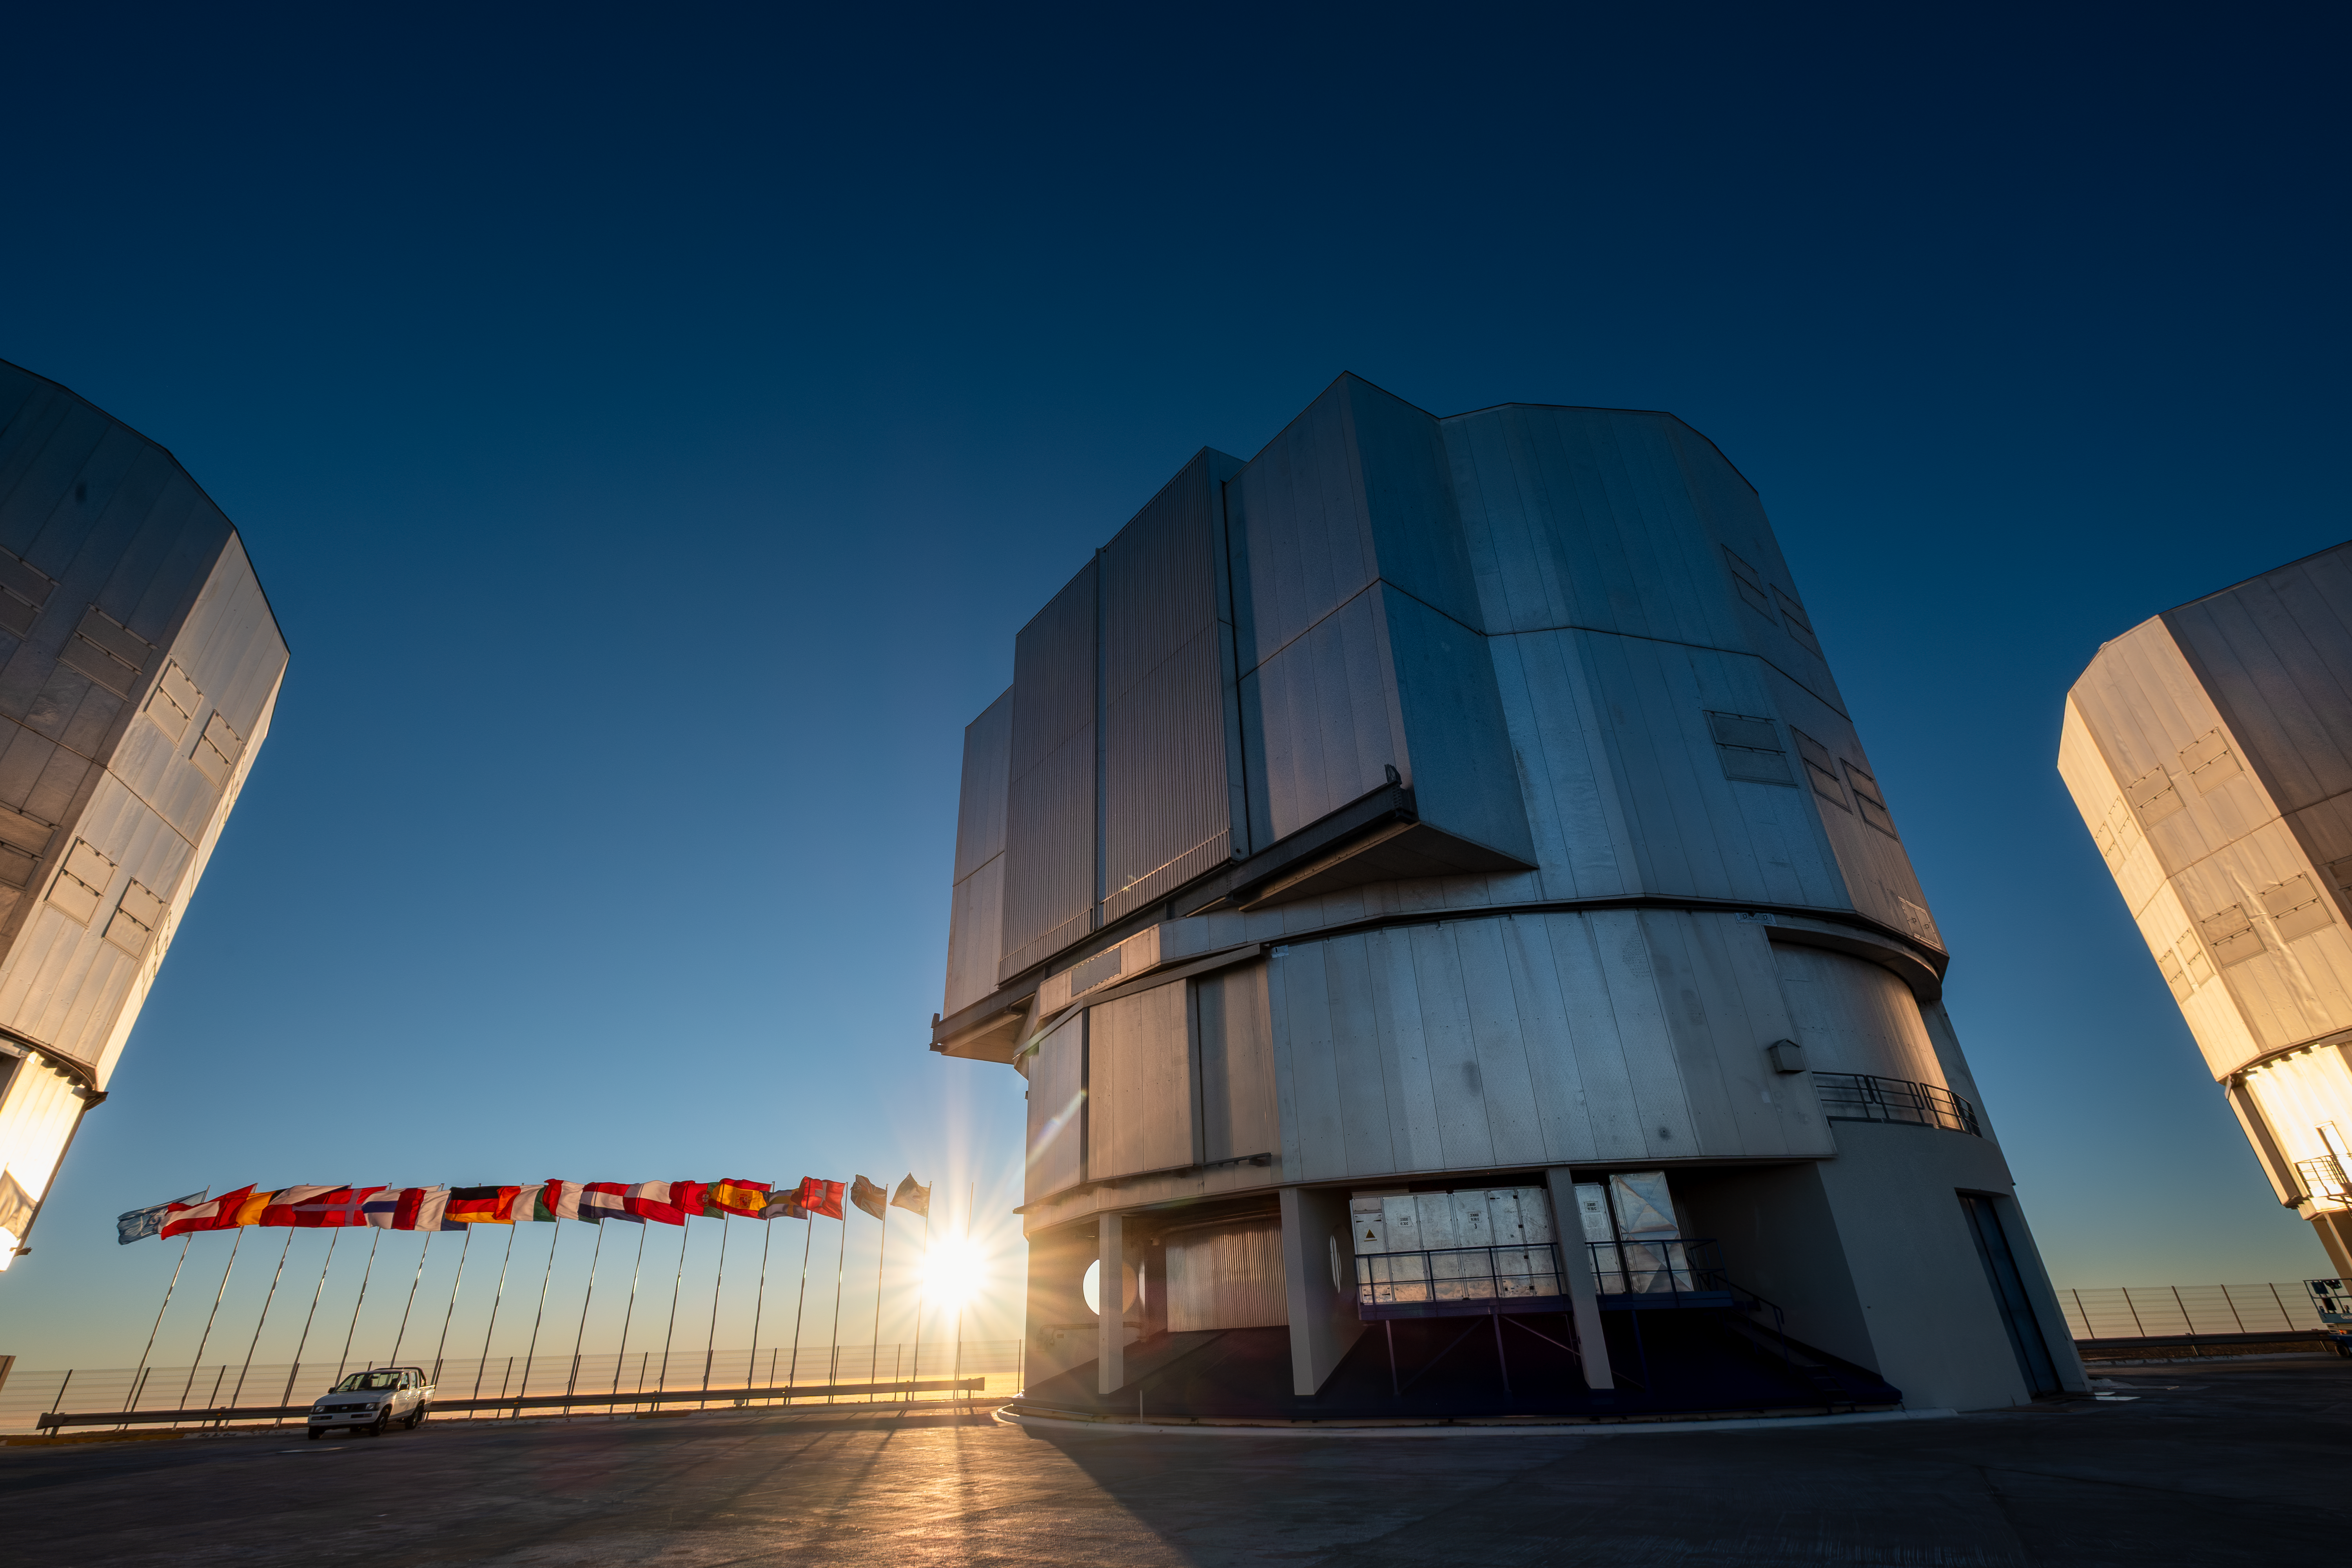

Sunset at Paranal

The setting Sun peeks out between flagposts and Unit Telescope 2 of ESO’s Very Large Telescope at Paranal Observatory in Chile’s Atacama Desert. To the left and right are Unit Telescopes 1 and 3, respectively. The flags of ESO’s member state and of ESO’s partner countries Chile and Australia, visible in the background, were up on the occasion of the ESO Council visit in June 2026.

Credit: ESO